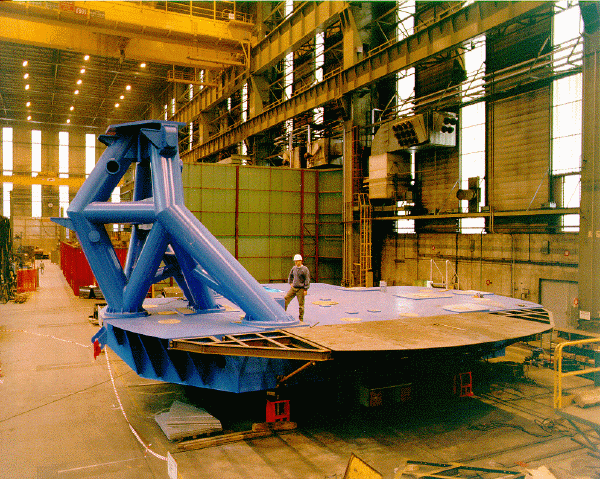

The first subassembly of the telescope structure. May 1997

Credit: International Gemini Observatory/AURA